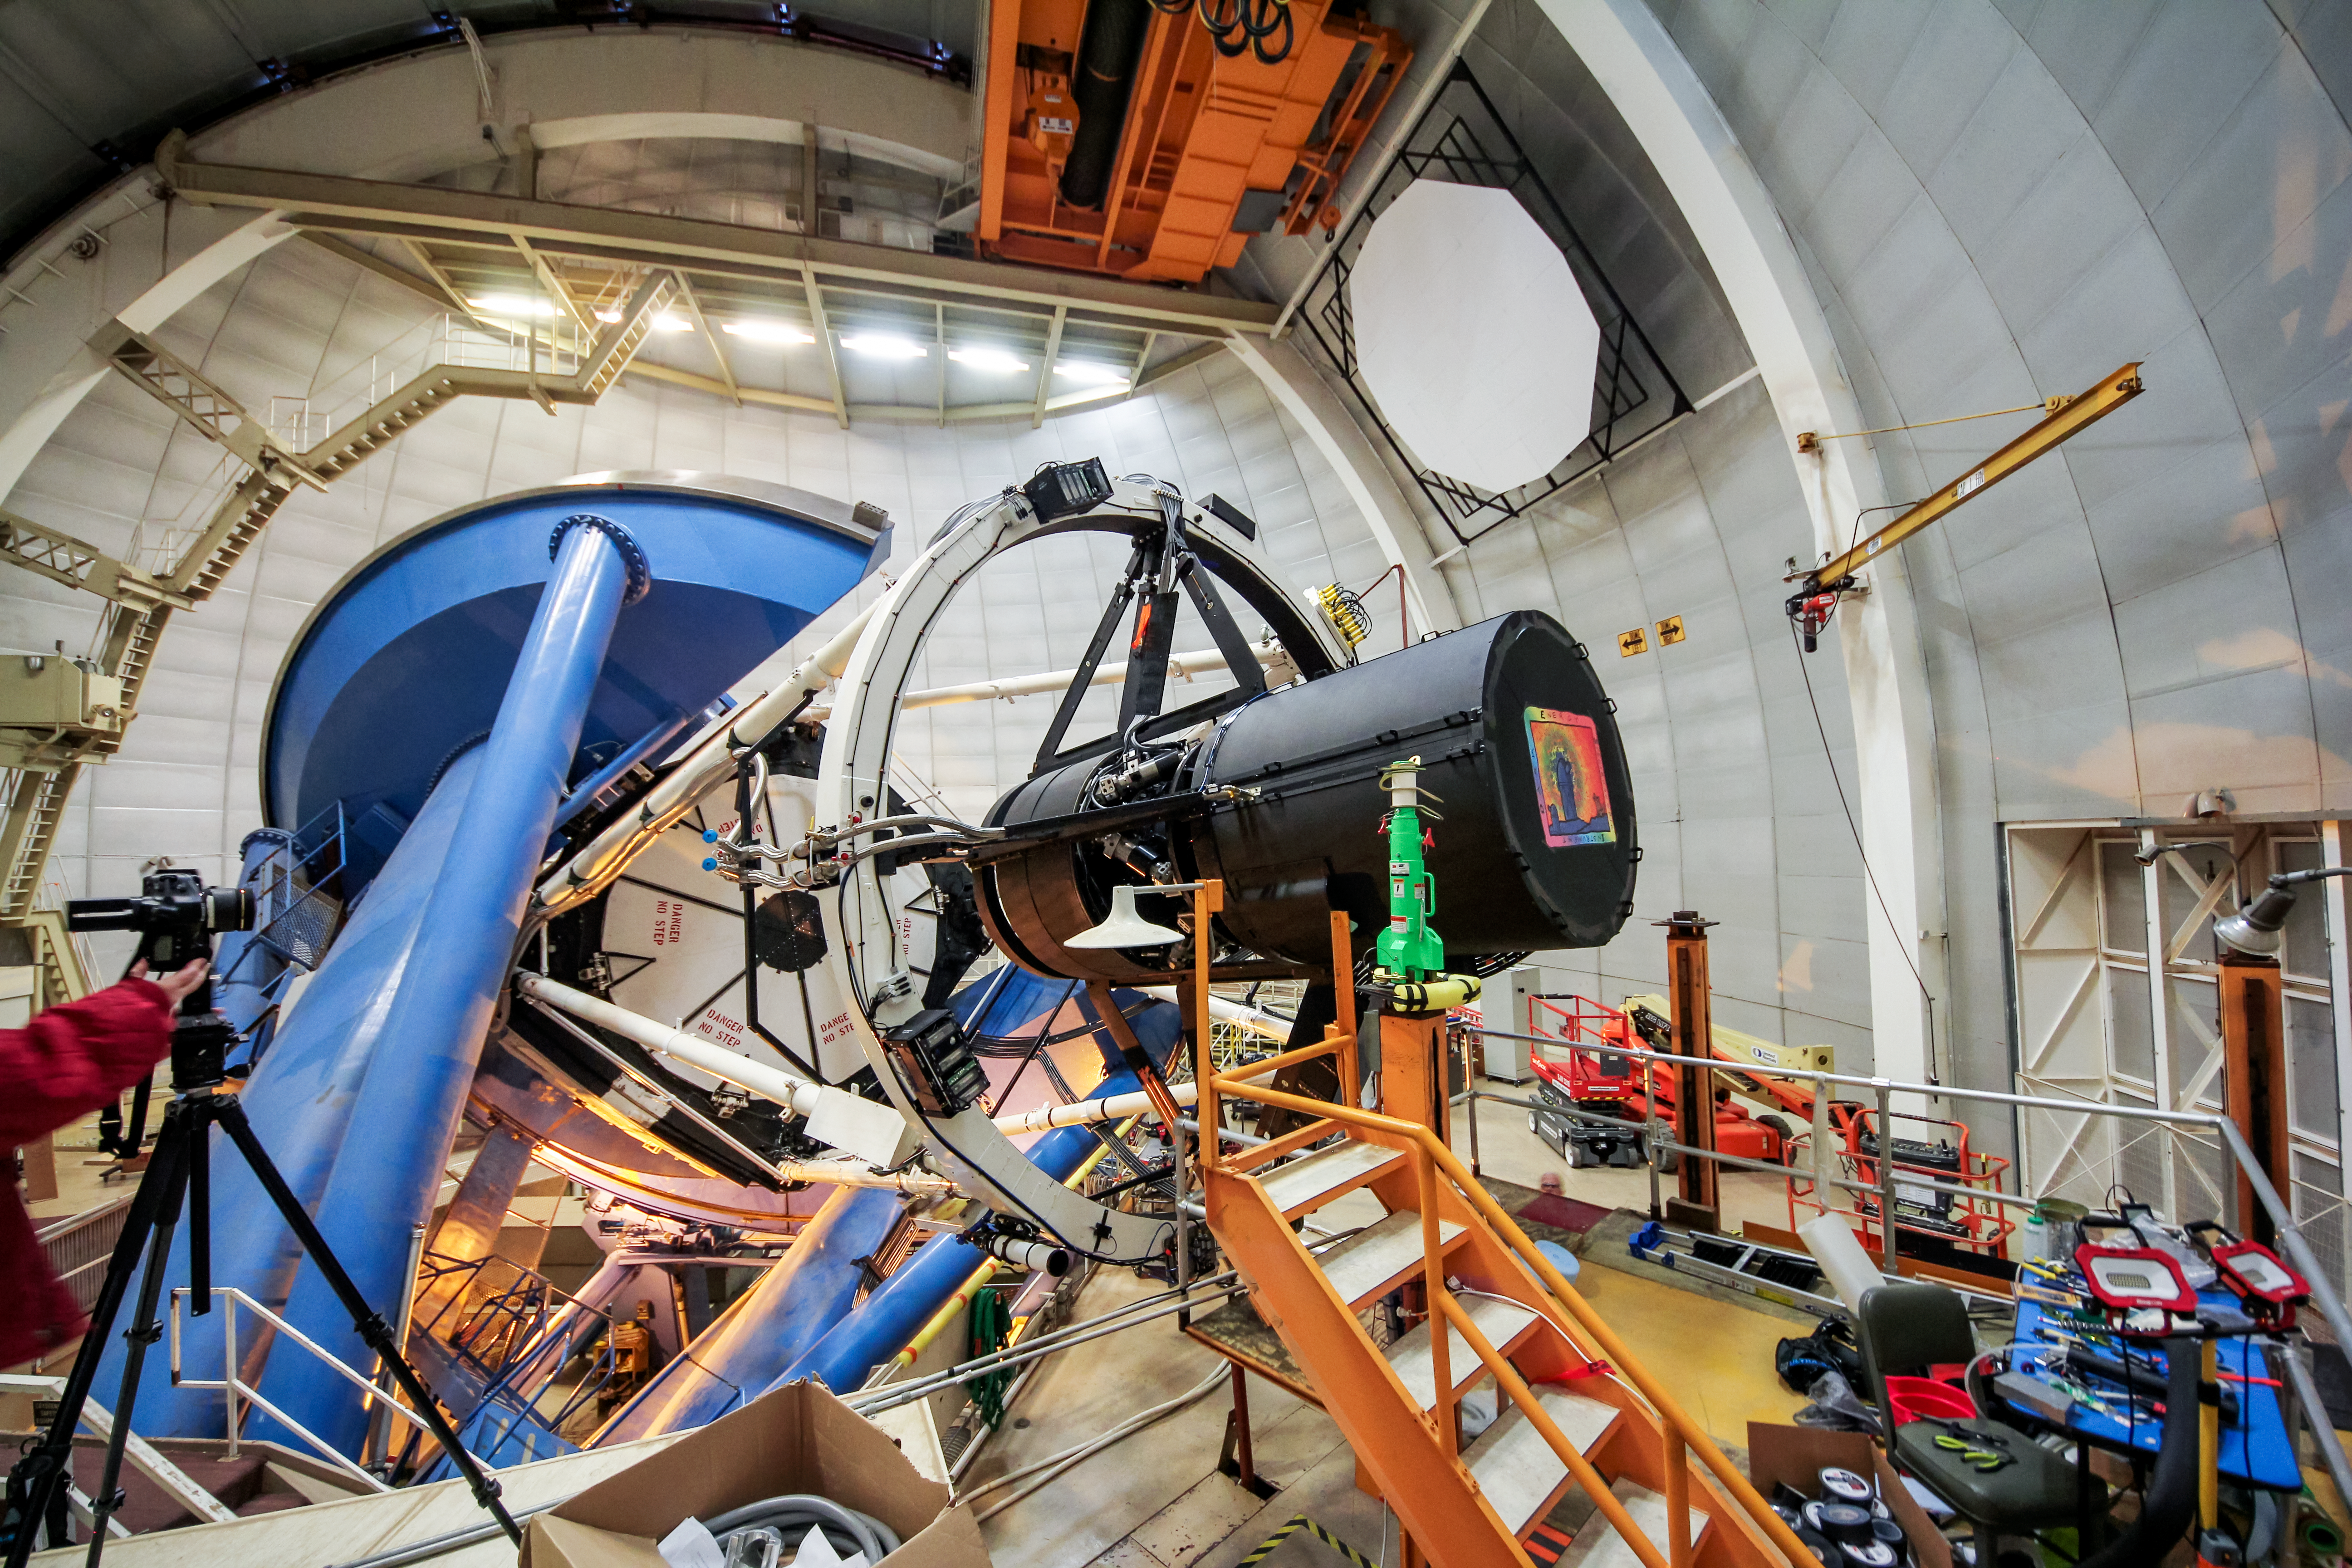

DESI installed on the Mayall 4-meter telescope

The Dark Energy Spectroscopic Instrument (DESI) is installed on the Nicholas U. Mayall 4-meter Telescope at Kitt Peak National Observatory near Tucson, Arizona.

Credit: KPNO/NOIRLab/NSF/AURA/P. Marenfeld